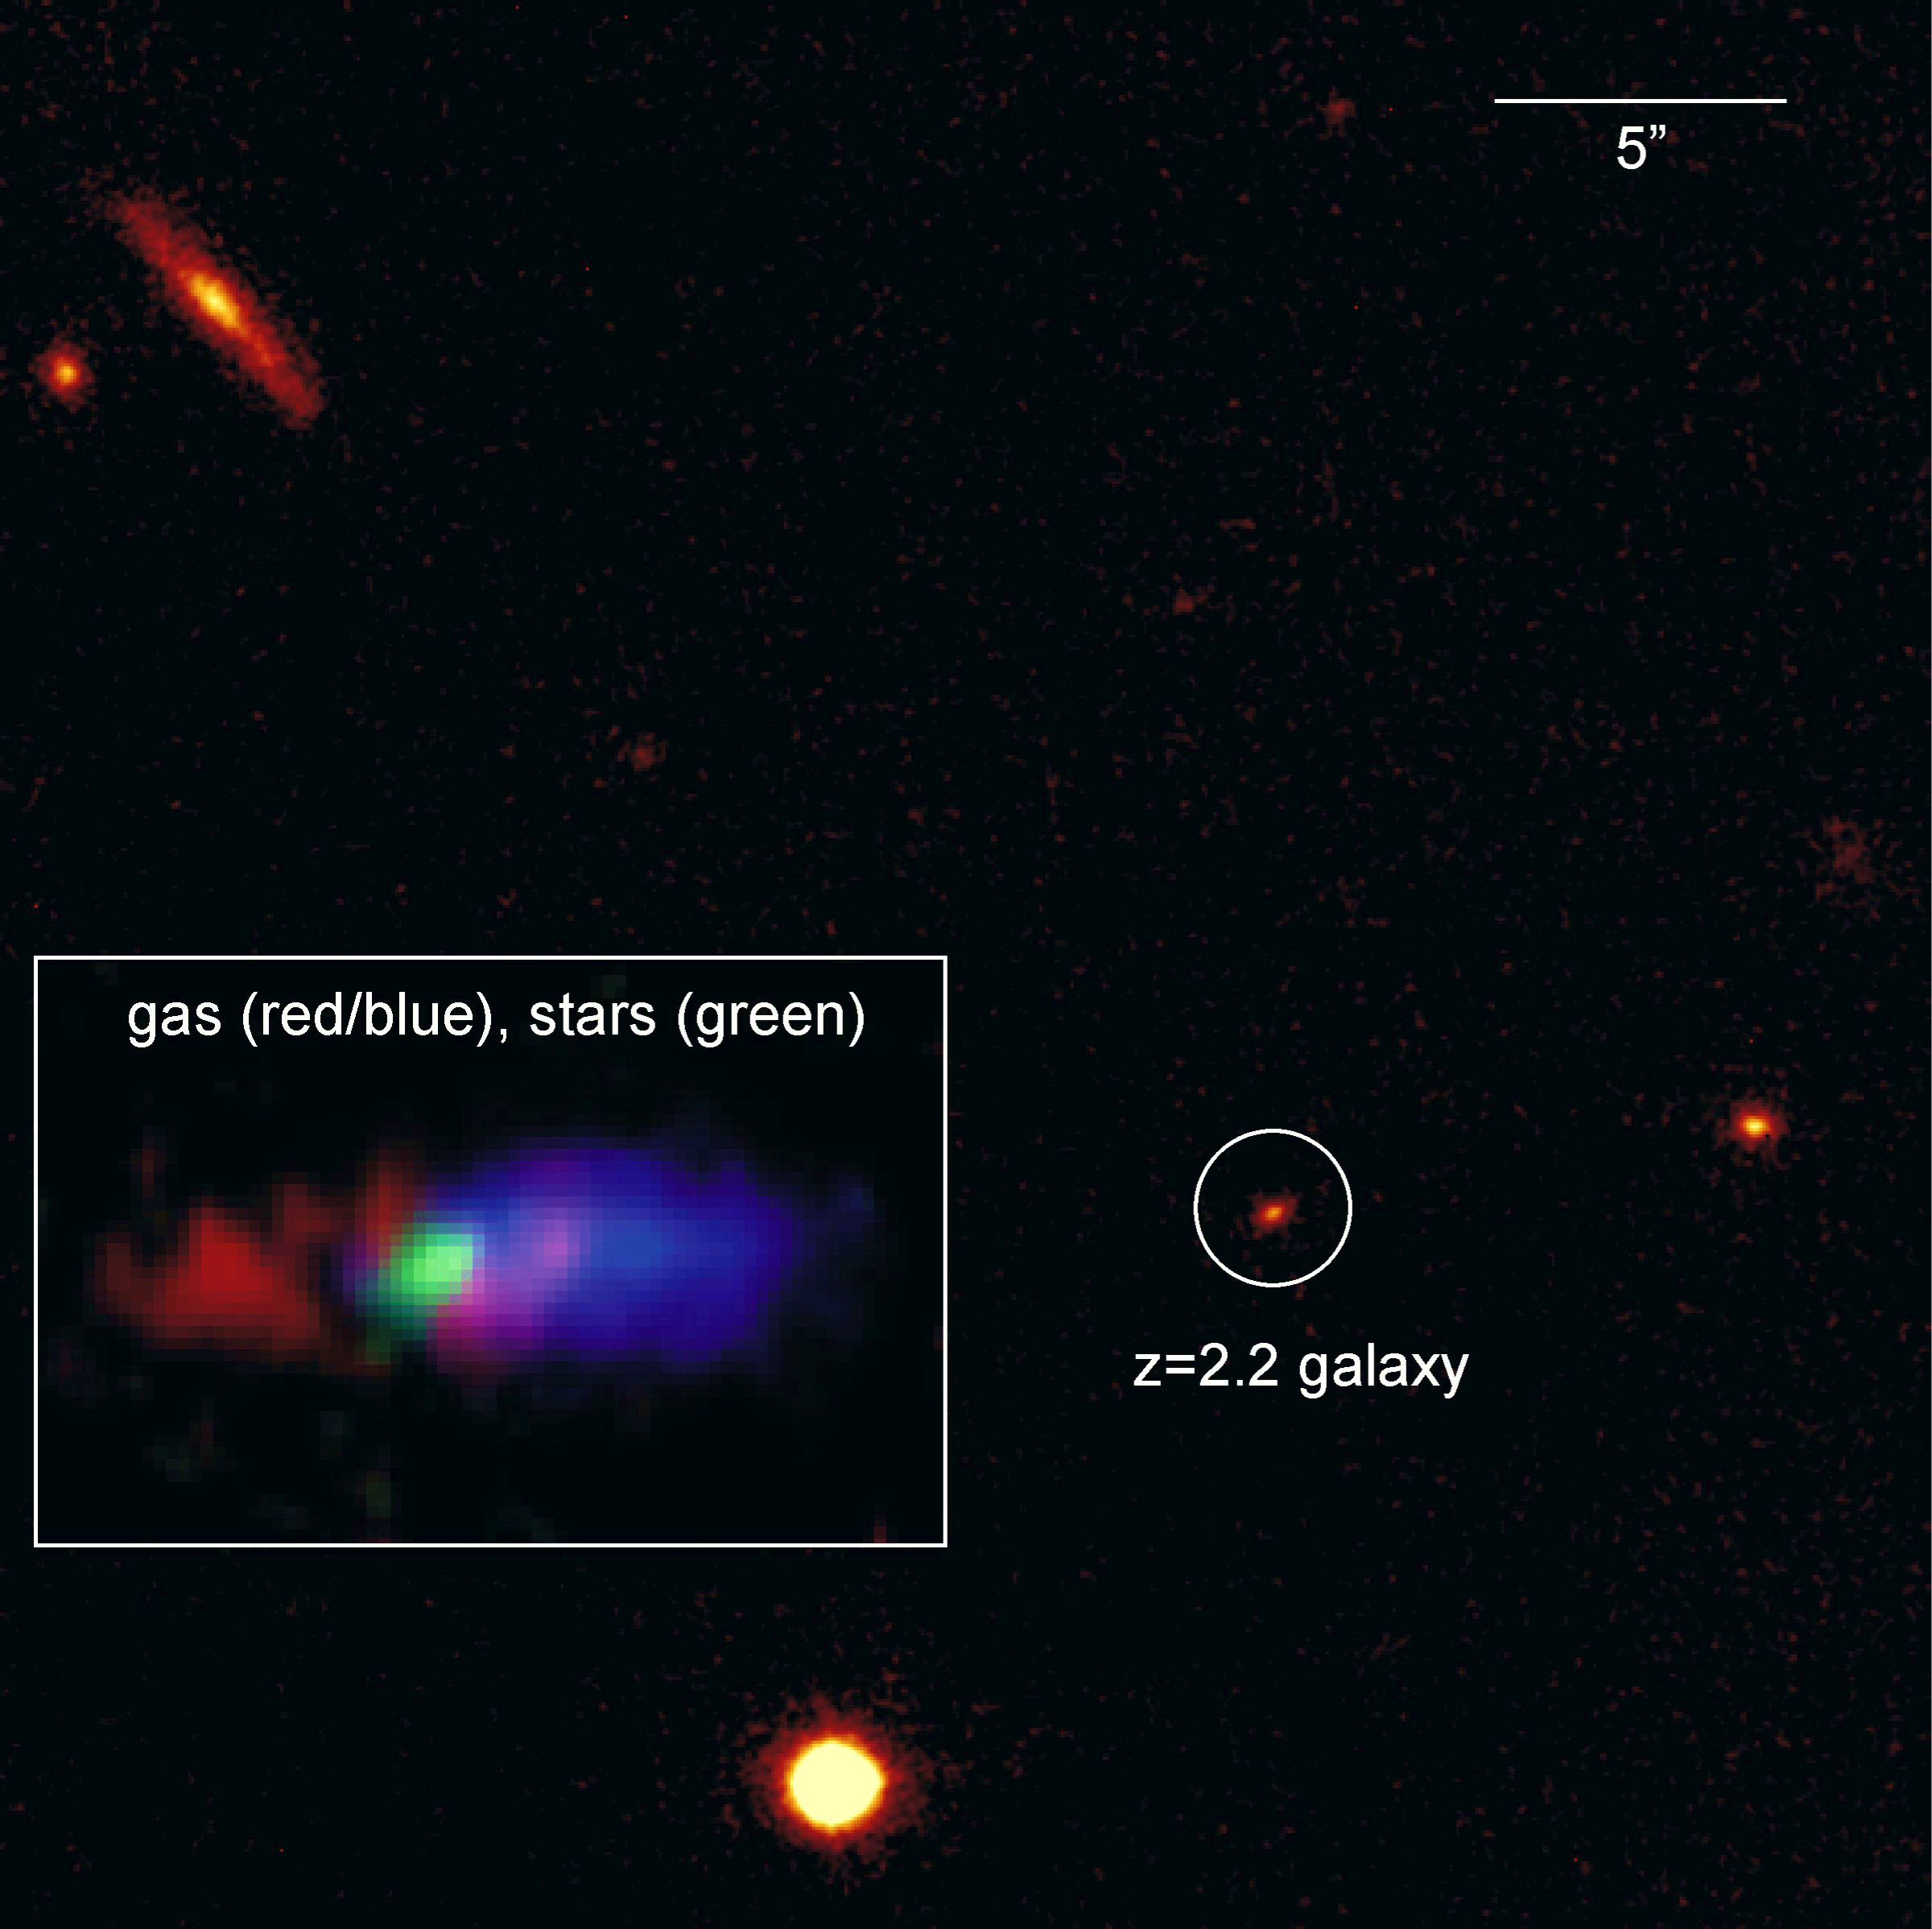

The distant galaxy K20-ID5

This galaxy is located more than 10.5 billion light years away, at which distance high spatial resolution is needed to trace the different locations of the stars and gas. This near infrared image taken with NACO shows that the stars in this galaxy lie within a quite compact region. In contrast, the gas, which was observed with SINFONI, is very extended. This is not always the case: in another galaxy at a similar redshift, NACO and SINFONI observations (see ESO Press Release eso0631) show that the gas and stars lie in the same large disc. Observations like these are both remarkable and exciting. They yield important insights into the evolution of massive galaxies at early cosmological epochs, allowing us to distinguish between outflowing gas, rotating disk galaxies, and chaotic galaxy mergers.

Credit: ESO